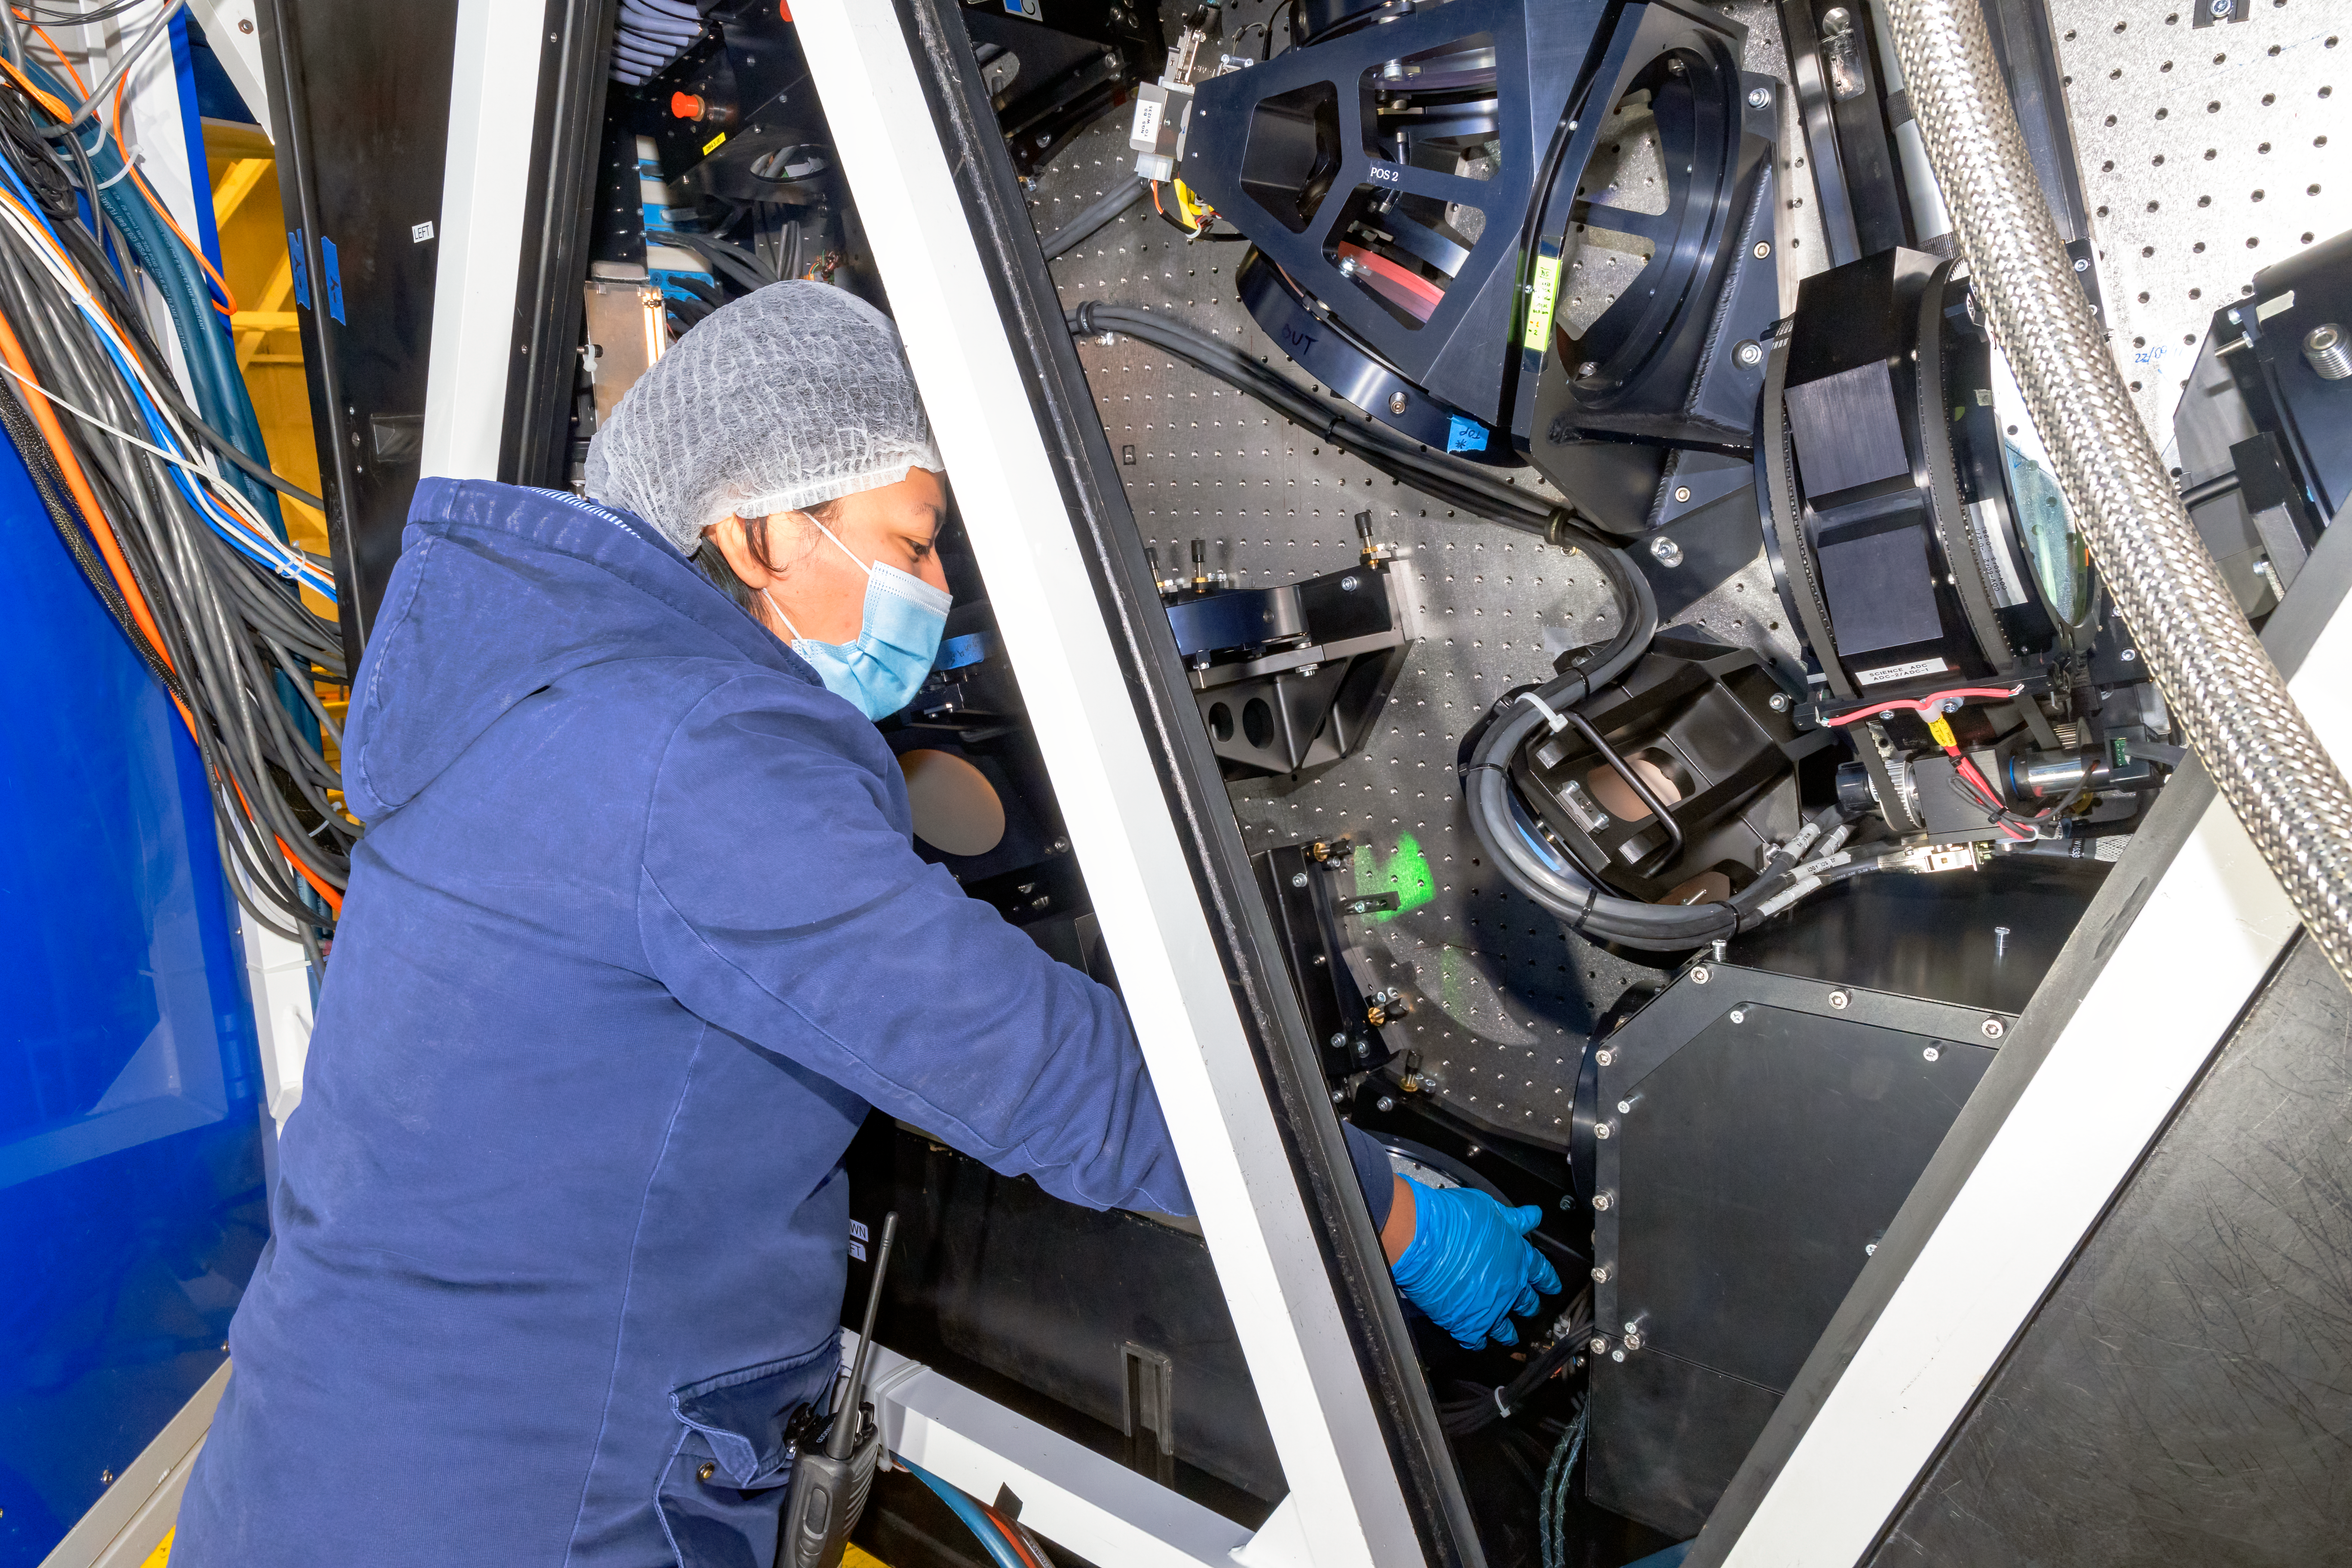

CANOPUS Maintenance

Electronics Engineer Valentina Oyarzún performs maintenance tasks in the mirrors of CANOPUS, the optical bench of the Multi-Conjugate Adaptive Optics System (GeMS) of the Gemini South telescope, in Chile.

Credit: NOIRLab/AURA/NSF/D. Munizaga